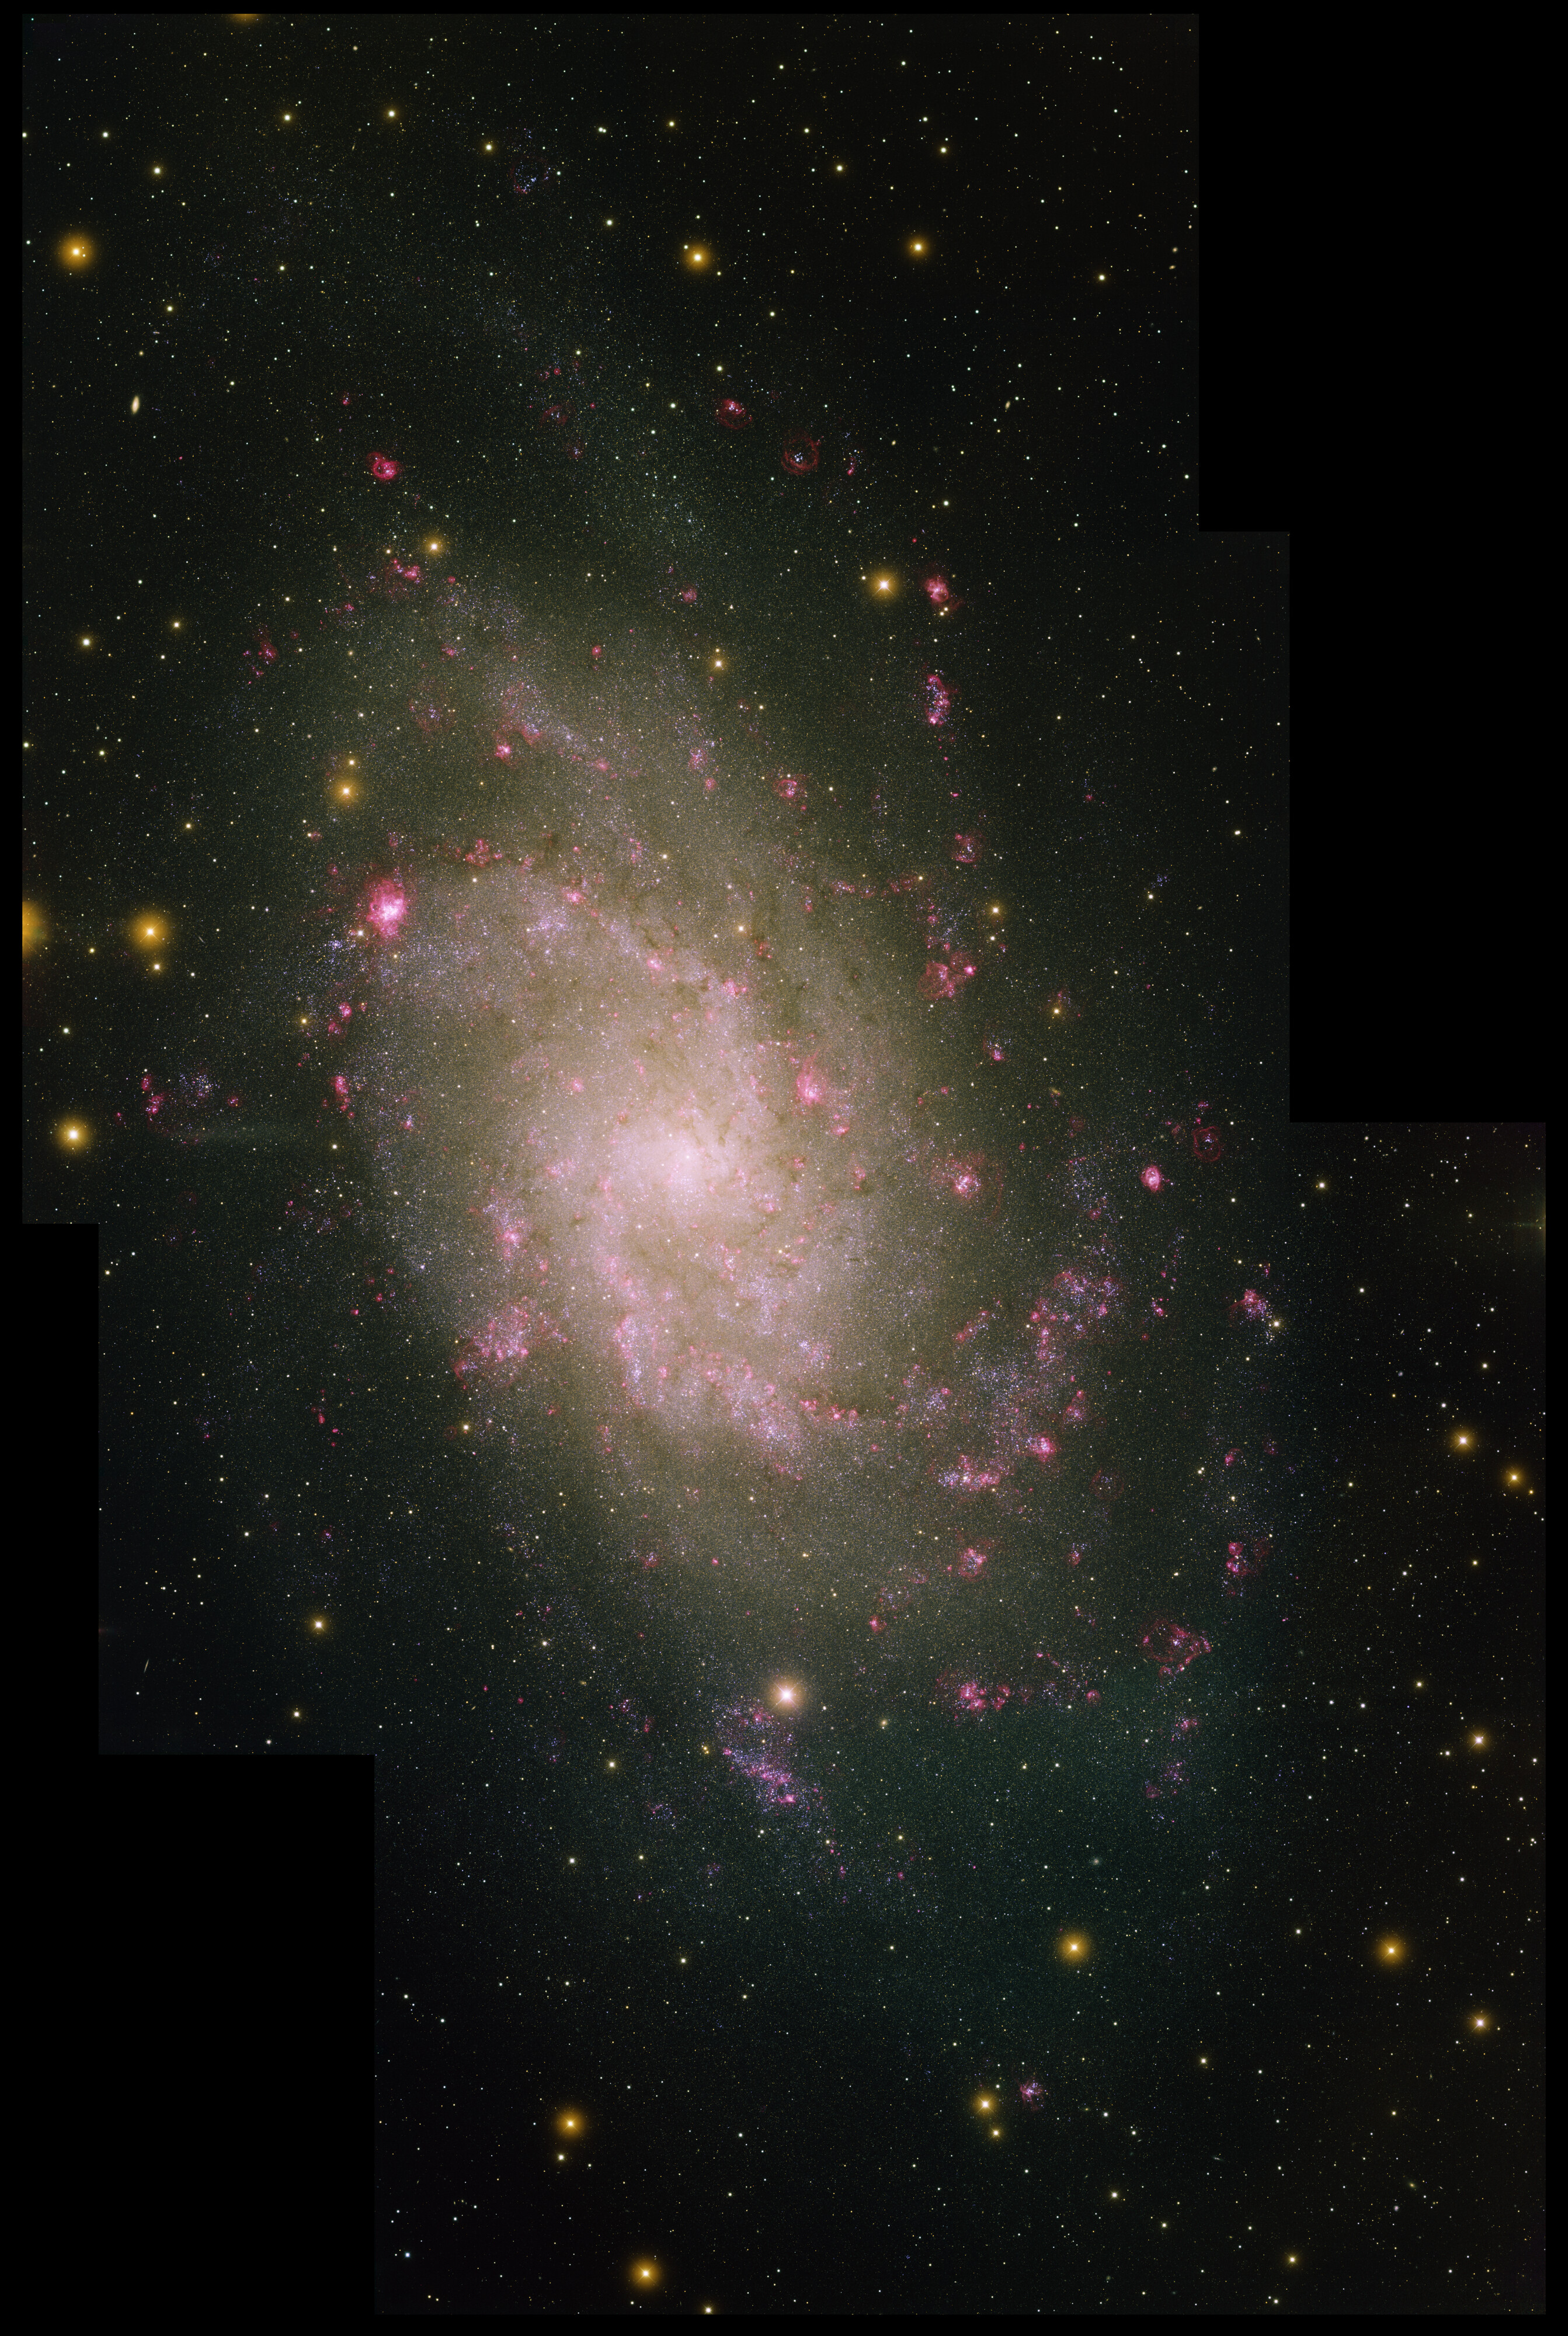

Panorama of Spiral Galaxy, M33

This image was created with data from the Local Group Survey, completed with the Mosaic camera on the Mayall 4-meter telescope at Kitt Peak National Observatory. M31, M33 and our Milky Way are the three largest members of the Local Group of galaxies. M33 is a spiral galaxy that is about ten times smaller than our own. Three 'pointings' of the camera along the galaxy in five filters were used to make the image. The image was generated with observations with the U (violet), B (blue), V (cyan), I (orange) and H-alpha (red) filters. The five filters show the star colors and HII star forming regions in vivid detail. In this image, North is up, East is to the left.

Credit: Local Group Survey Team and T.A. Rector (University of Alaska Anchorage)